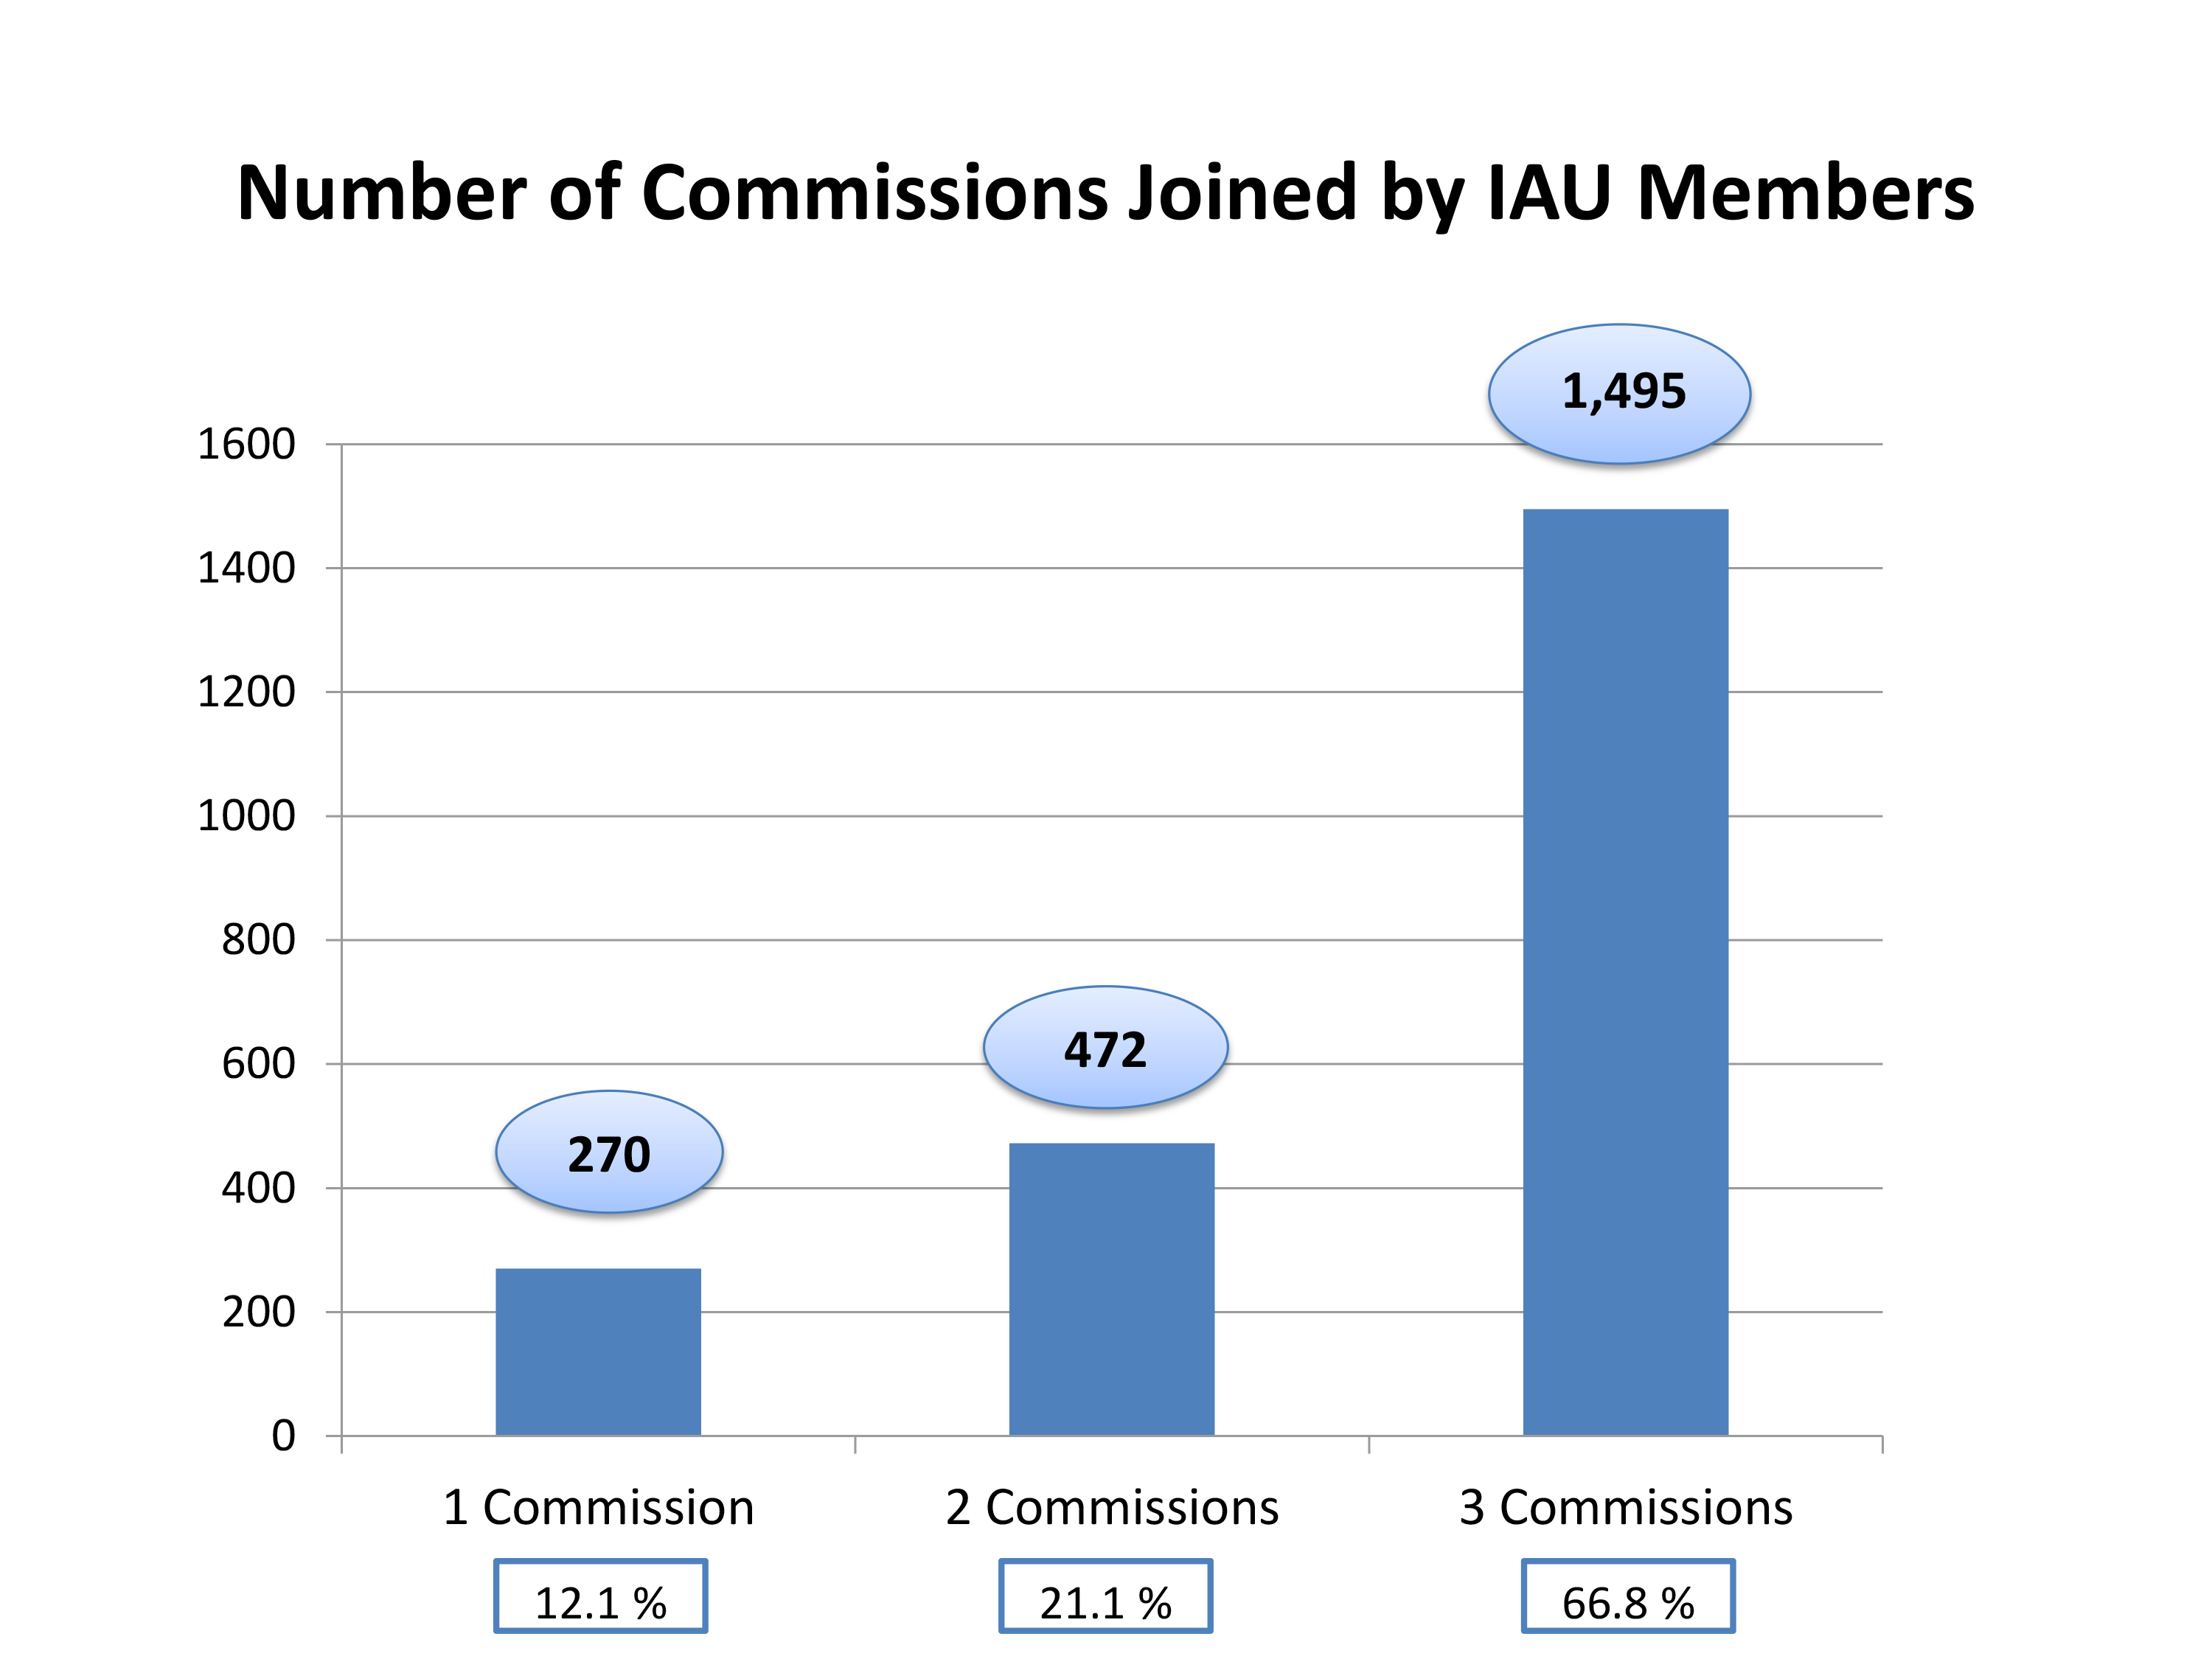

Commissions Joined by IAU Members

This graph, published in May 2015, shows the number of Commissions joined by IAU Members.

Credit: IAU